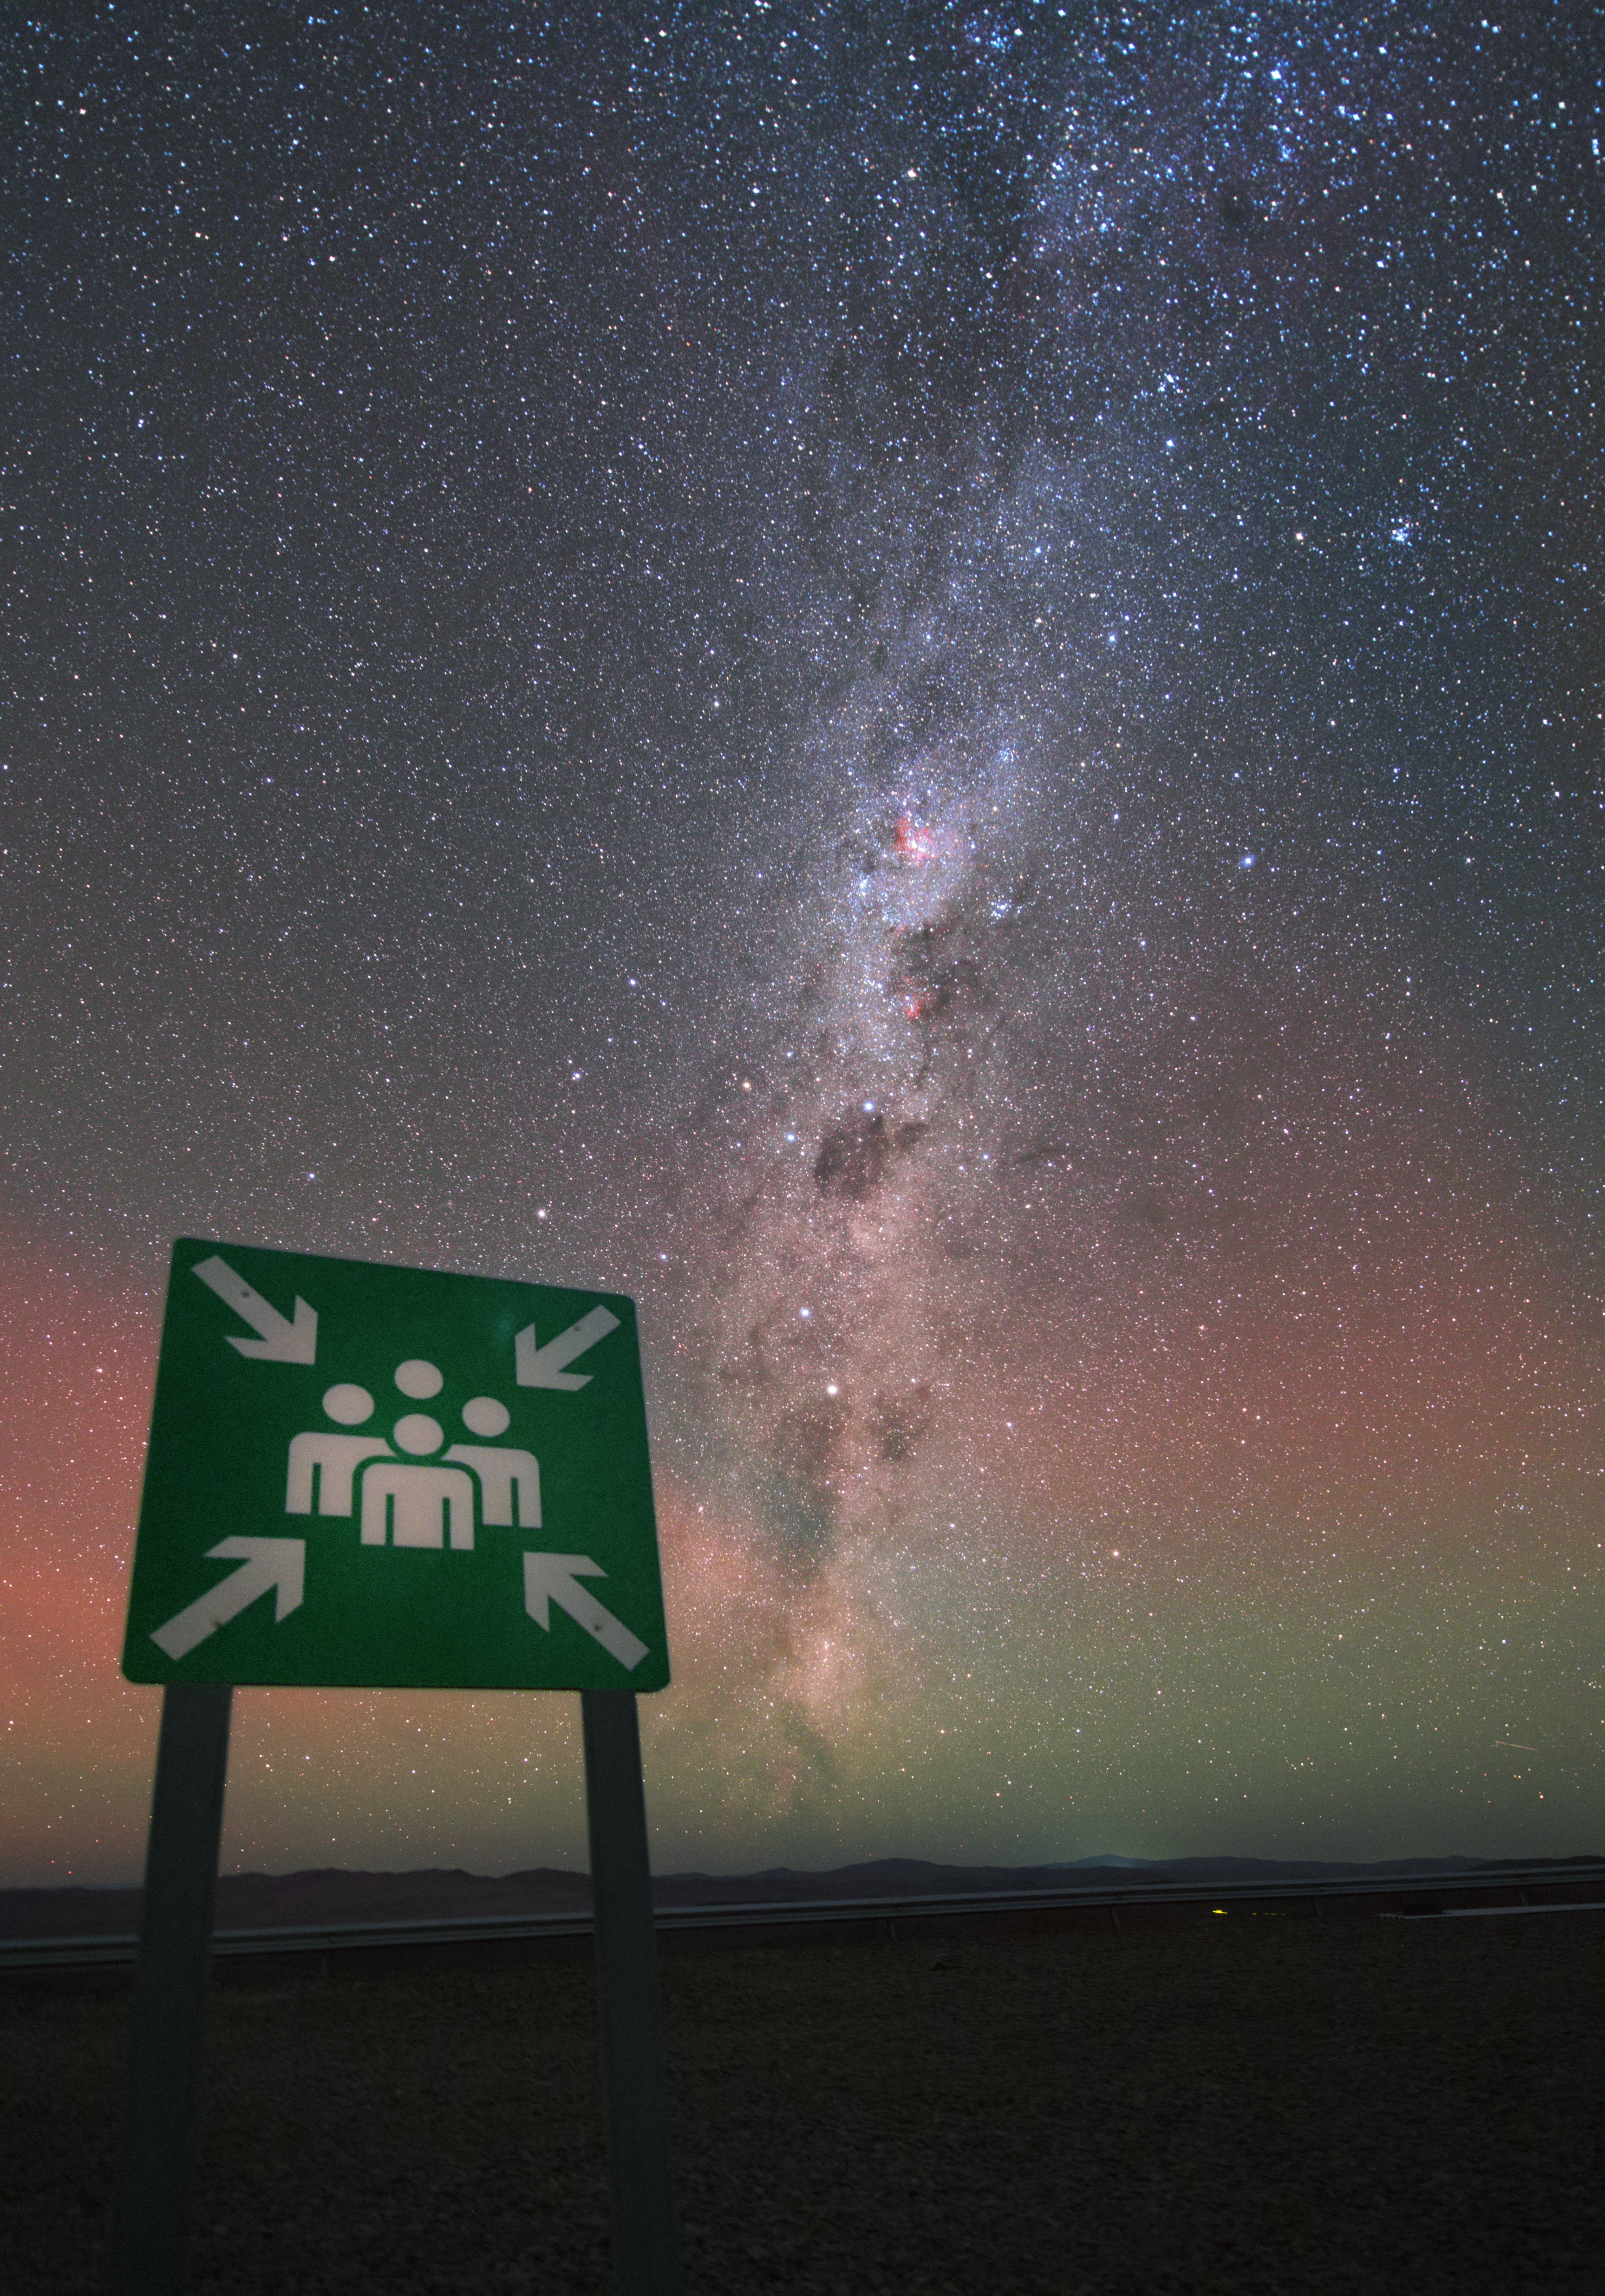

Meet me at the stars

The Paranal Observatory has one of the most remarkable emergency evacuation points of the world — at least at night, when the bright stars and the Milky Way lighten up the scenery.

Credit: Y. Beletsky (LCO)/ESO